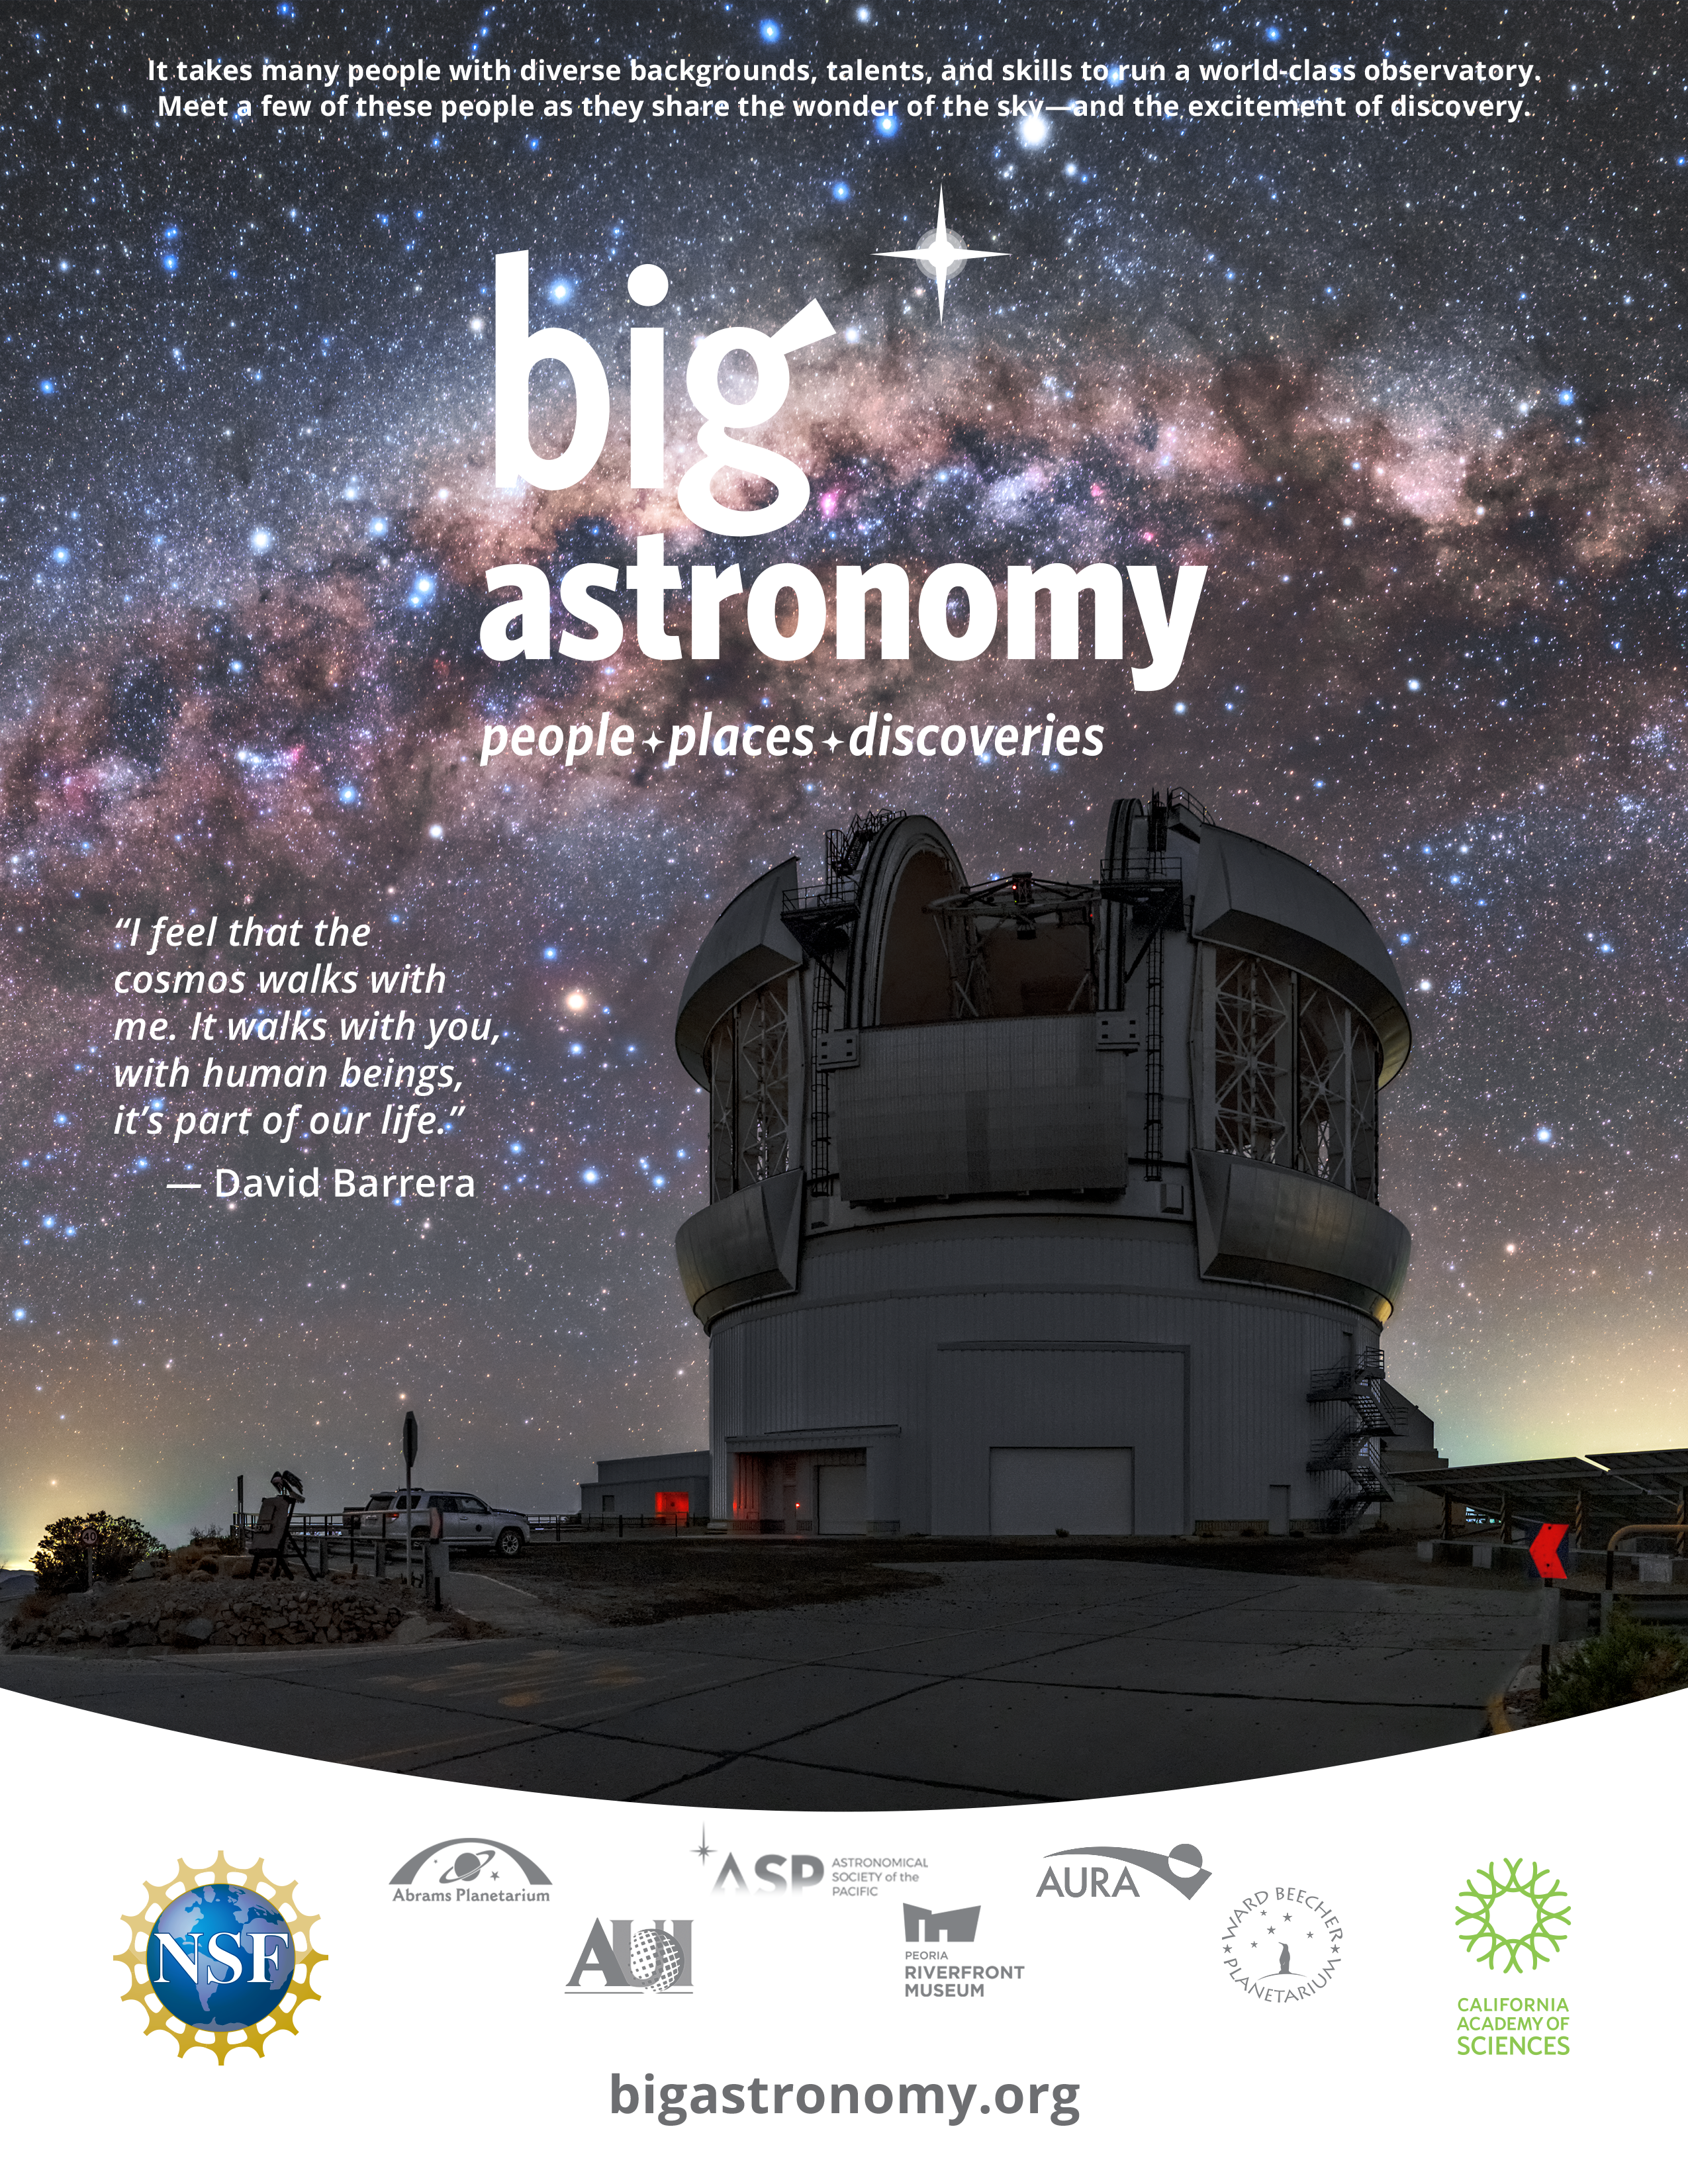

Poster for the Big Astronomy planetarium show

Poster for the Big Astronomy planetarium show.

Big Astronomy is a collaboration between Abrams Planetarium at MSU, Associated Universities Inc. (AUI), Association of Universities for Research in Astronomy (AURA), Astronomical Society of the Pacific (ASP), California Academy of Sciences, Peoria Riverfront Museum, Ward Beecher Planetarium at YSU, Atacama Large Millimeter-submillimeter Array (ALMA), Vera C. Rubin Observatory construction project, NSF NOIRLab facilities Cerro Tololo Inter-American Observatory (CTIO) and the international Gemini Observatory. Big Astronomy is supported by the U.S. National Science Foundation (Award #: 1811436)

Credit: Big Astronomy